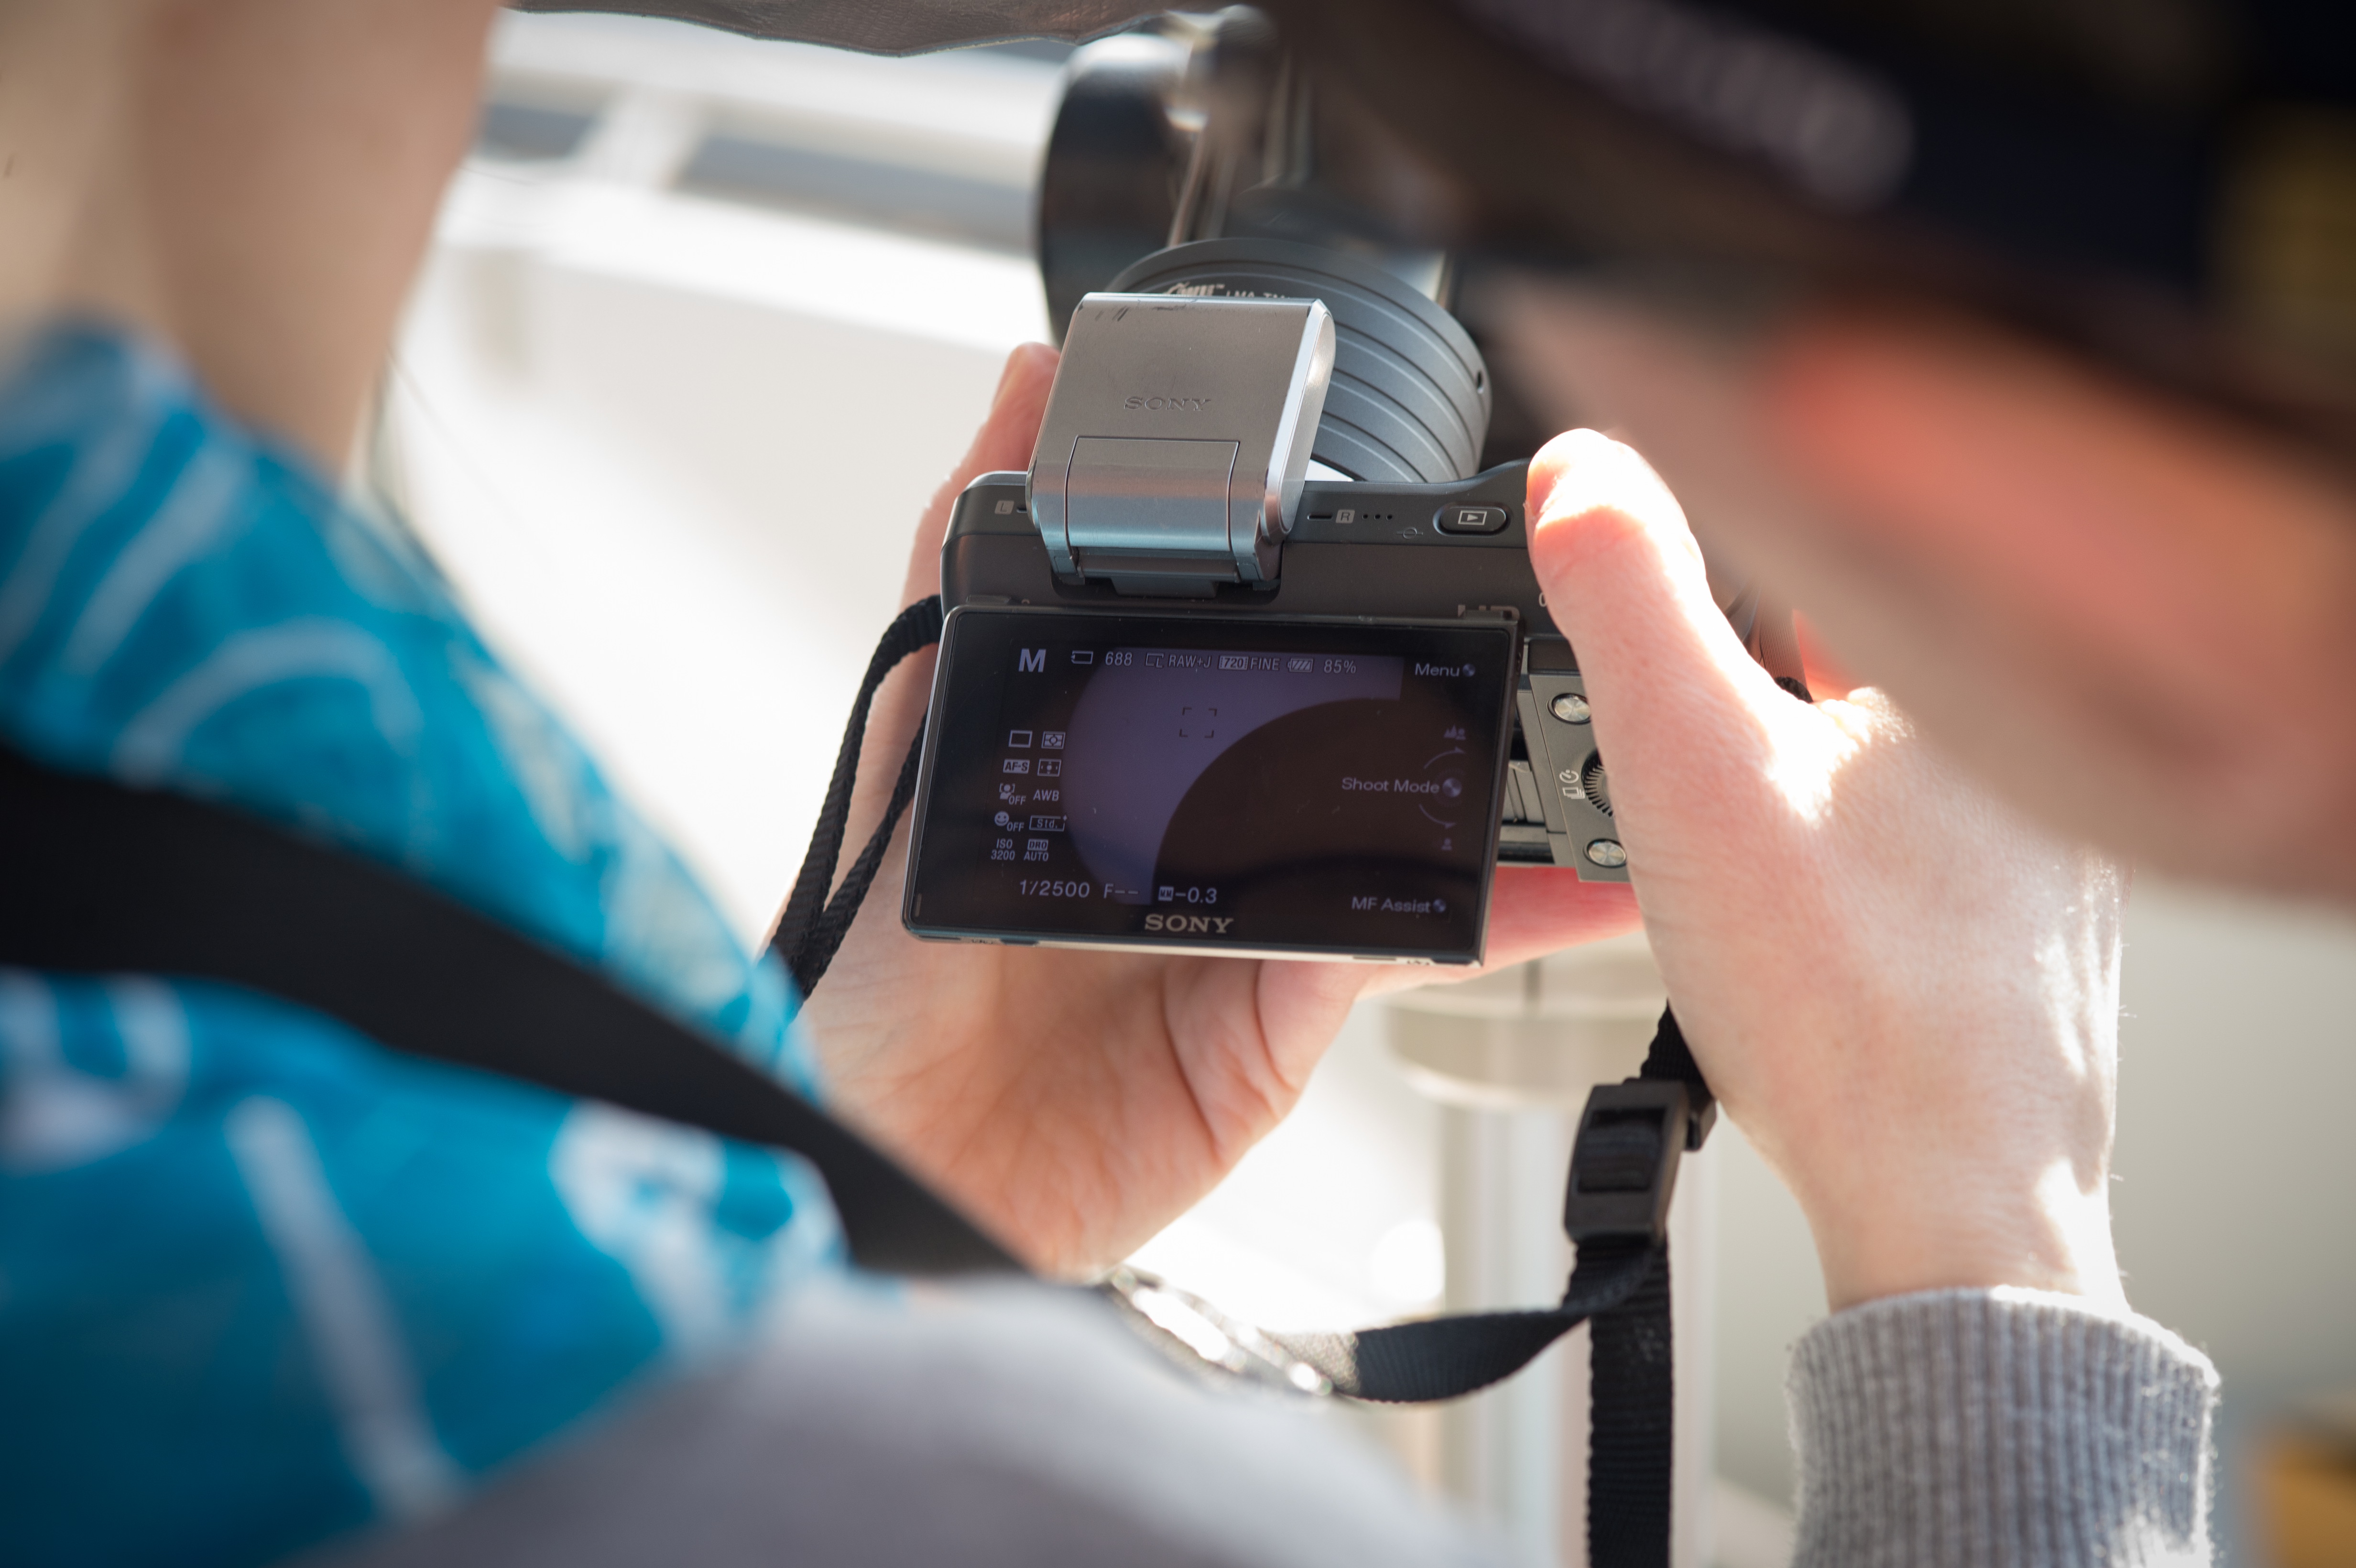

Solar eclipse 2015 at ESO HQ

Someone takes a photo of the solar eclipse through a telescope at ESO Headquarters in Garching bei München, Germany. This event took place on 20 March 2015.

Credit: ESO/L. Calçada